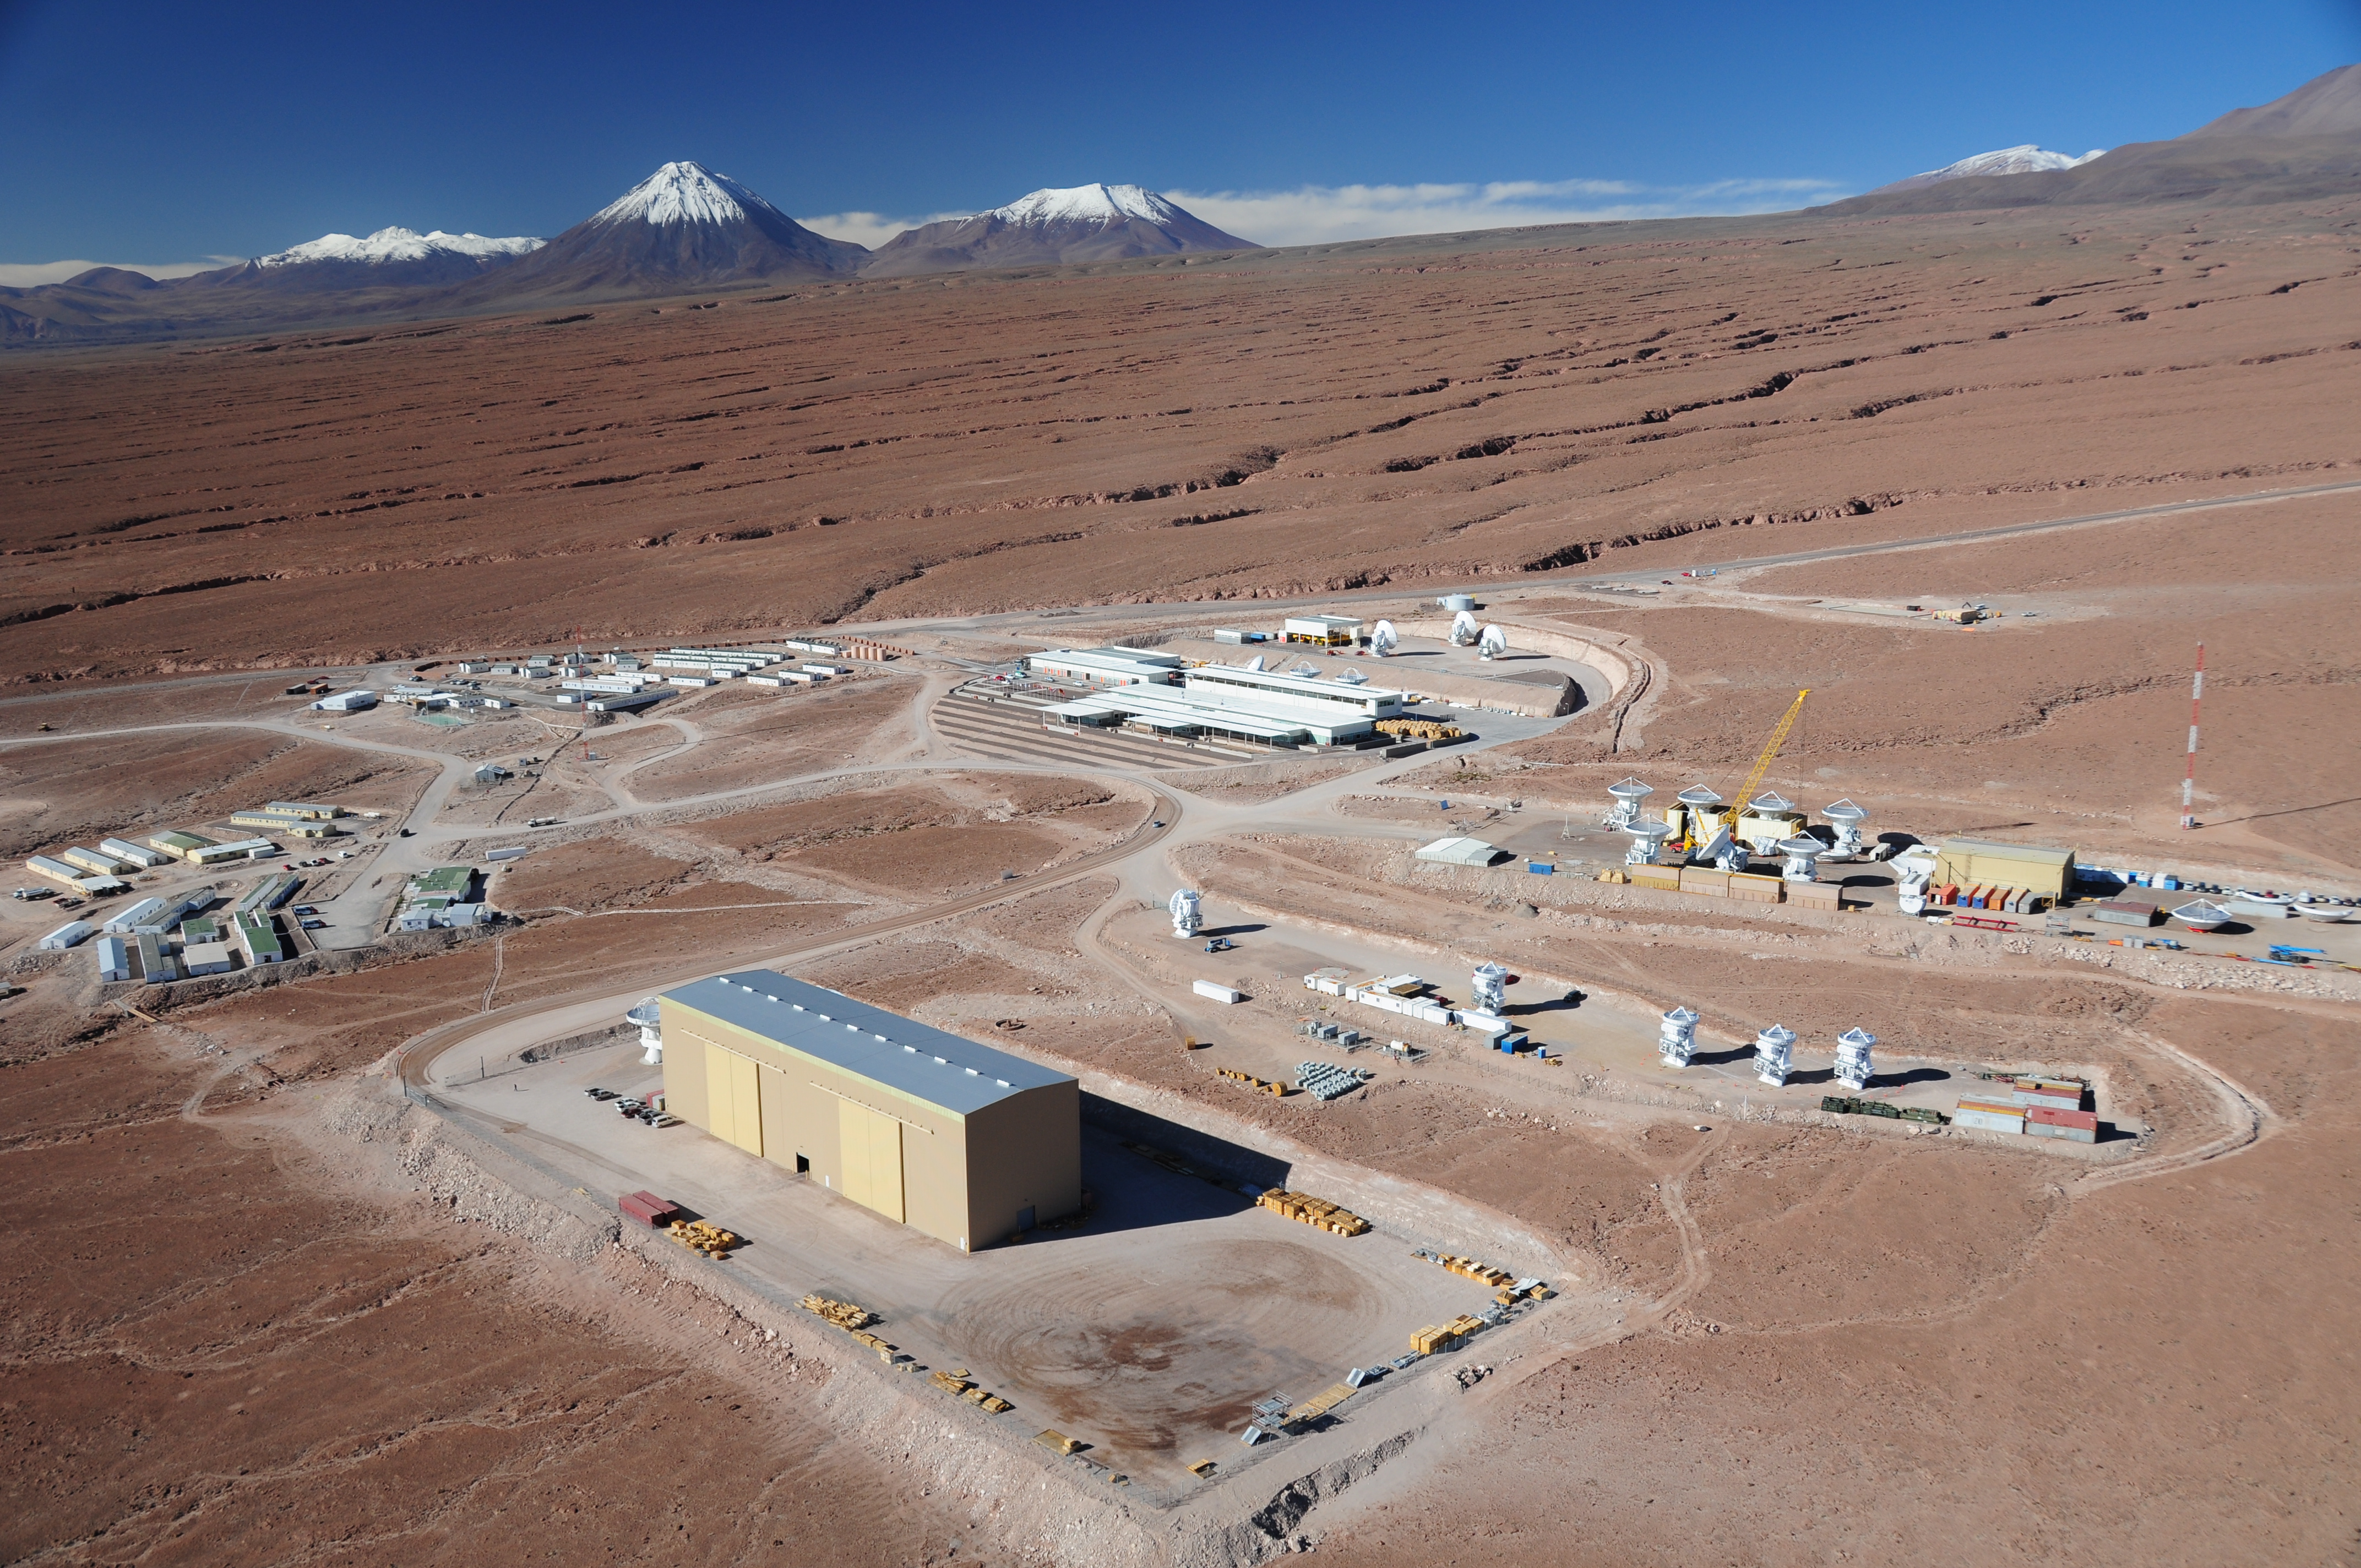

This picture shows the Operations Support Facility

This picture shows the Operations Support Facility (OSF) at ALMA under a clear blue sky with the Atacama Desert stretching out in every direction around it.

Credit: ESO